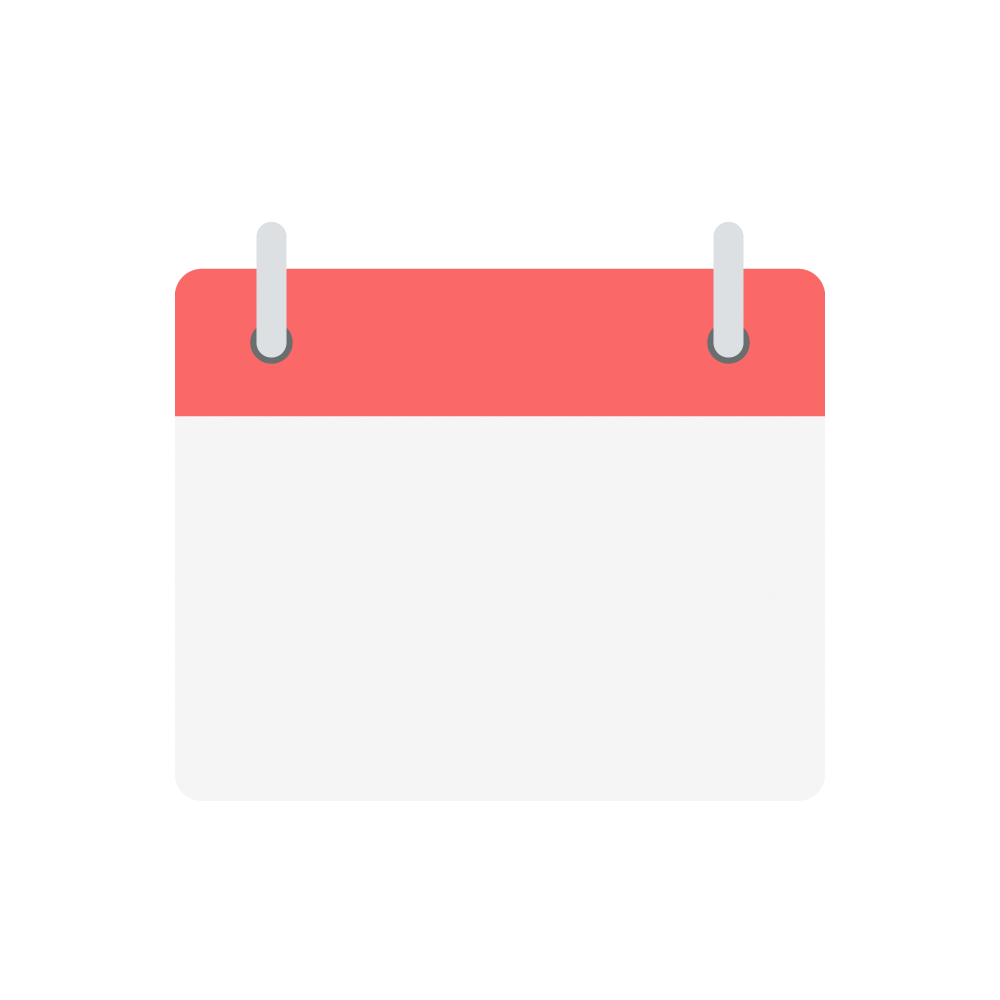

Calendar icon

An icon of a calendar.

Credit: RubinObs/NOIRLab/SLAC/NSF/DOE/AURA/J. Pinto